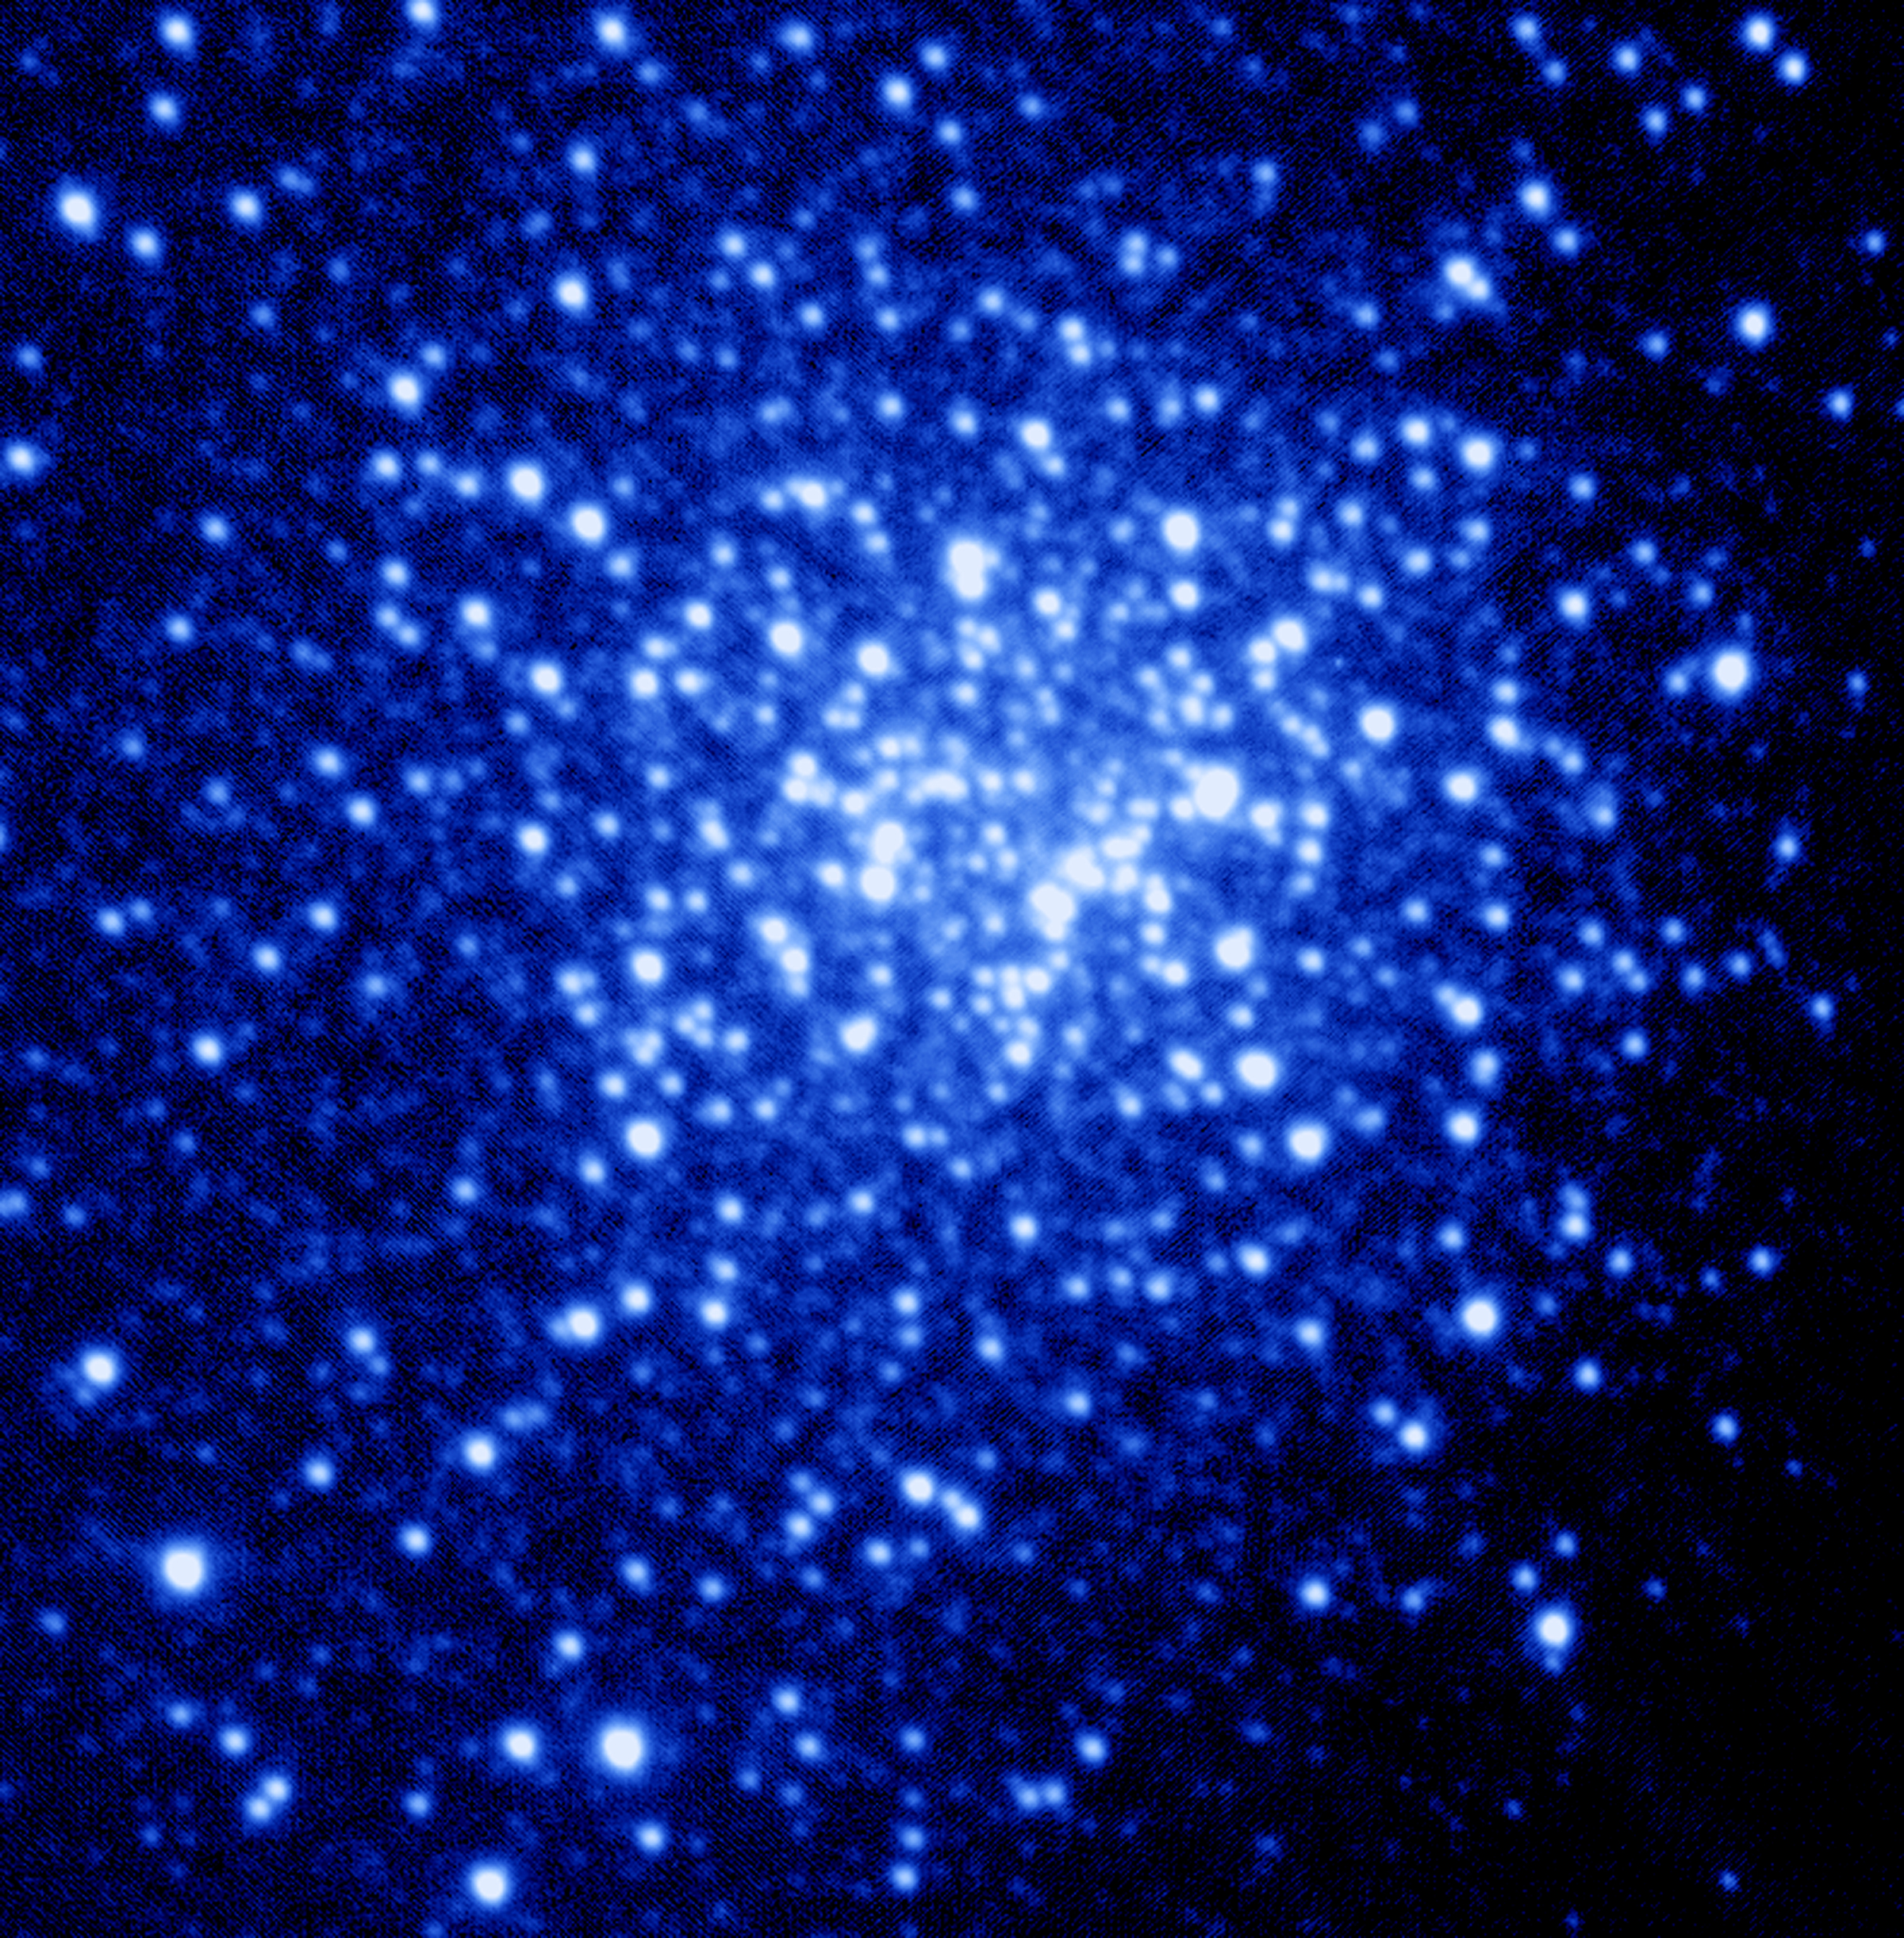

Globular Cluster NGC 6934

Technical Information - Optical Image
Instrument: Gemini North Acquisition Camera. The CCD in the Acquisition Camera has 1024 x 1024 pixels.

Pixel scale: 0.12 arcsec per pixel (Detector pixels)

Field of view: 115 arcsec x 103 arcsec

Filter: V-band

Exposure time: 12 x 1 second

Resolution: 0.6 arcsec FWHM

Processing: The images were dark subtracted. No flat-field correction was done. The images were then registered and co-added.

Credit: Gemini Observatory, US National Science Foundation, and University of Hawaii Institute for Astronomy